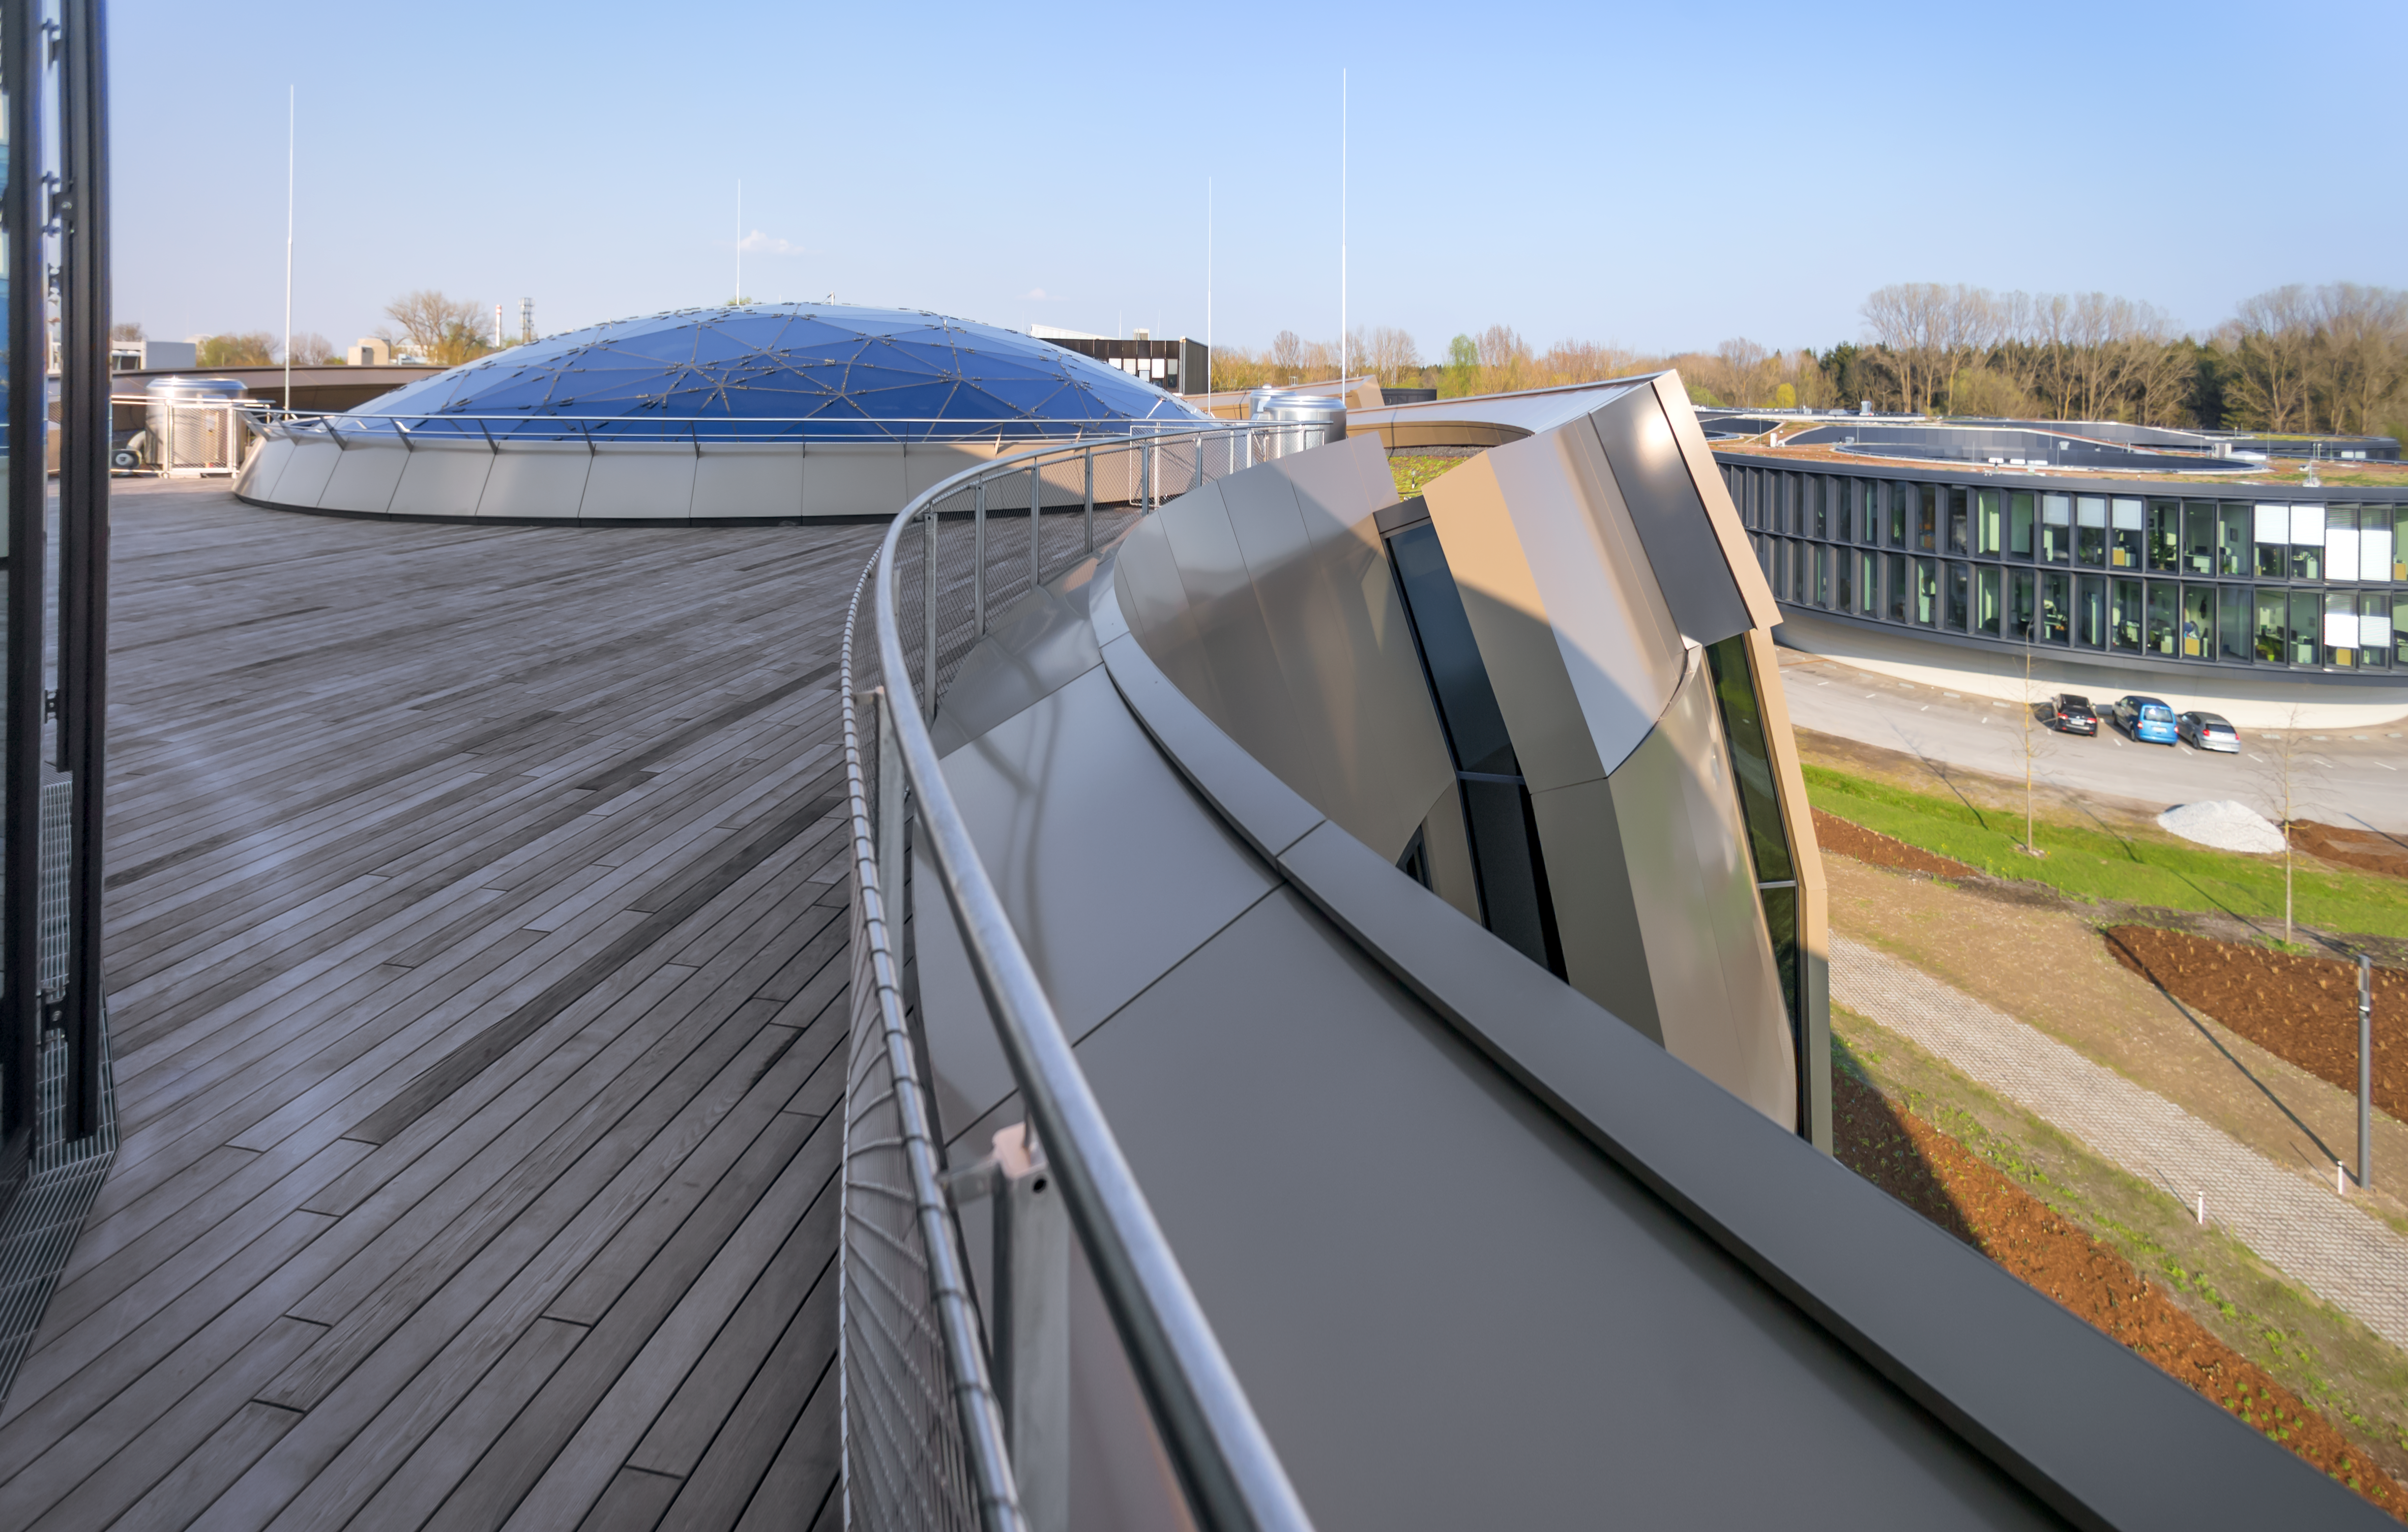

Star-roof and the Rooftop Terrace

This image shows the view from the Rooftop Terrace of the ESO Supernova Planetarium & Visitor Centre, overlooking the Star-roof of The Void. The roof, which weighs almost 30 tonnes, consists of glass panels set into a metal framework made of 262 triangular sections, artistically arranged to represent some of the constellations of the southern sky.

In good weather you will also be able to see the Alps, creating a perfect backdrop for an informal event or an after-hours business cocktail. The terrace has a foyer where catering can be served.

Credit: ESO/P. Horálek